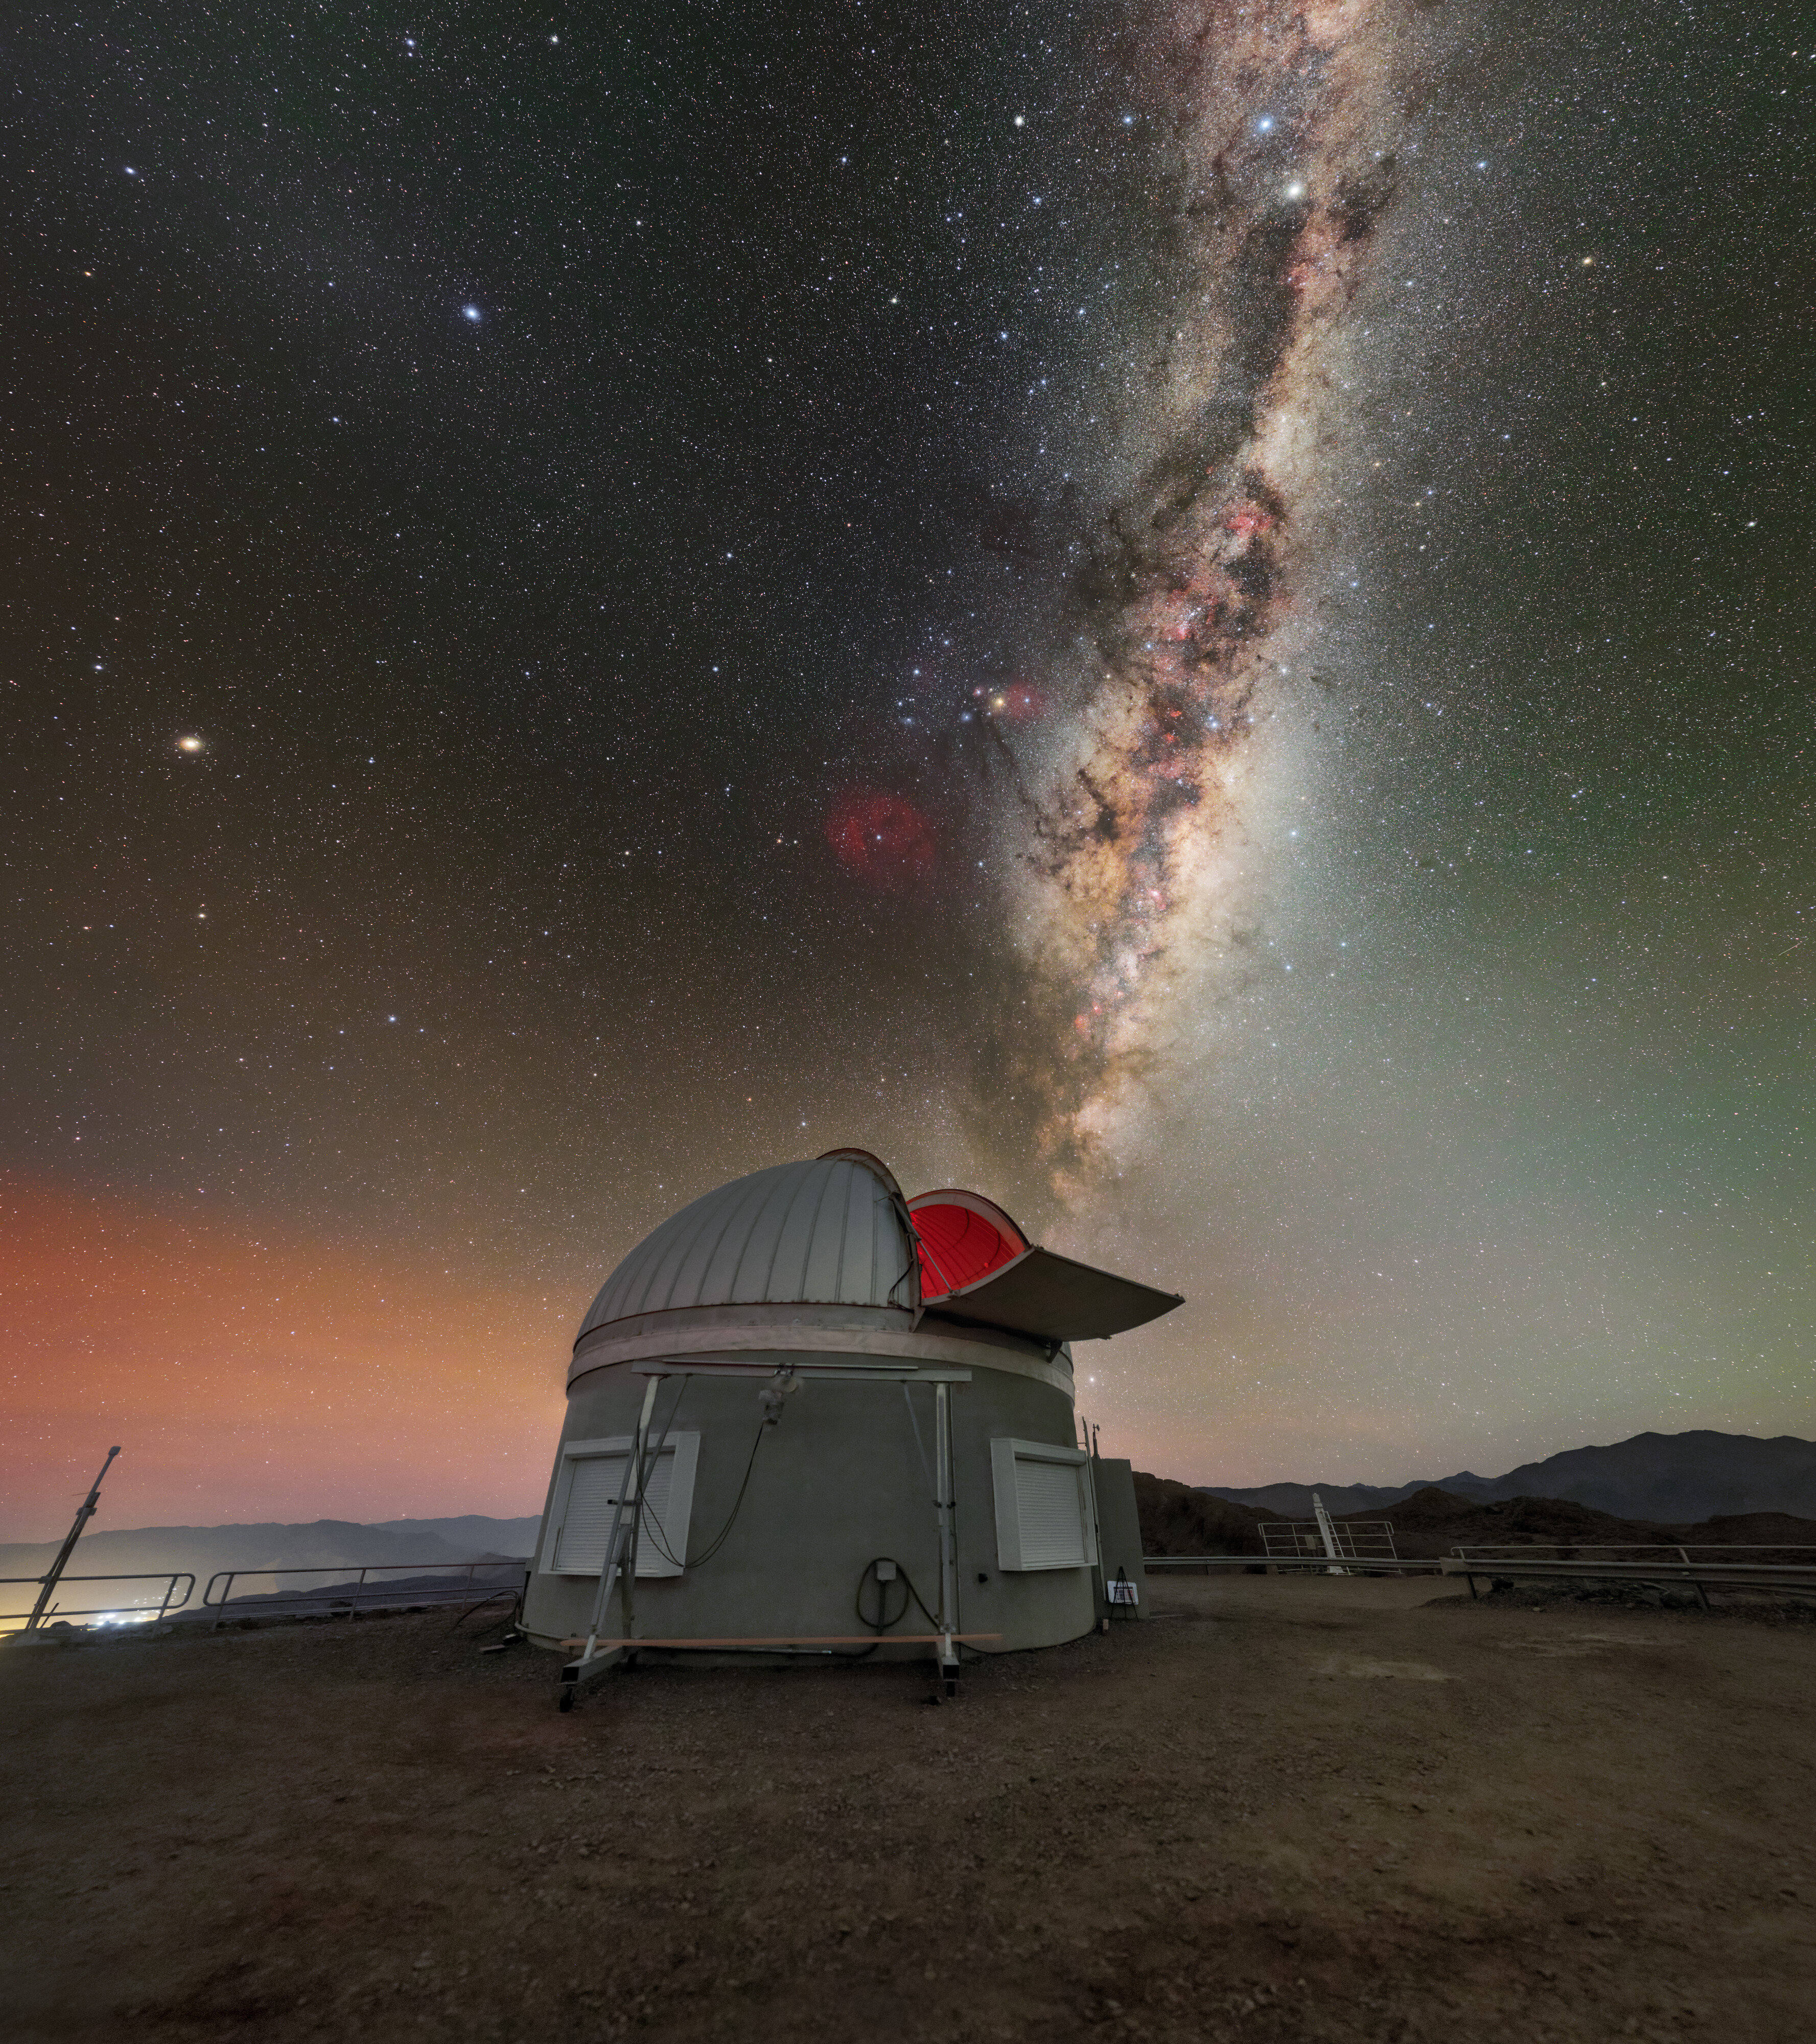

Calibration Station

The bright band of the Milky Way seems to spill from the open dome of the Rubin Auxiliary Telescope (AuxTel) in this image from the recent NOIRLab 2022 Photo Expedition. As well as the spectacular Milky Way, replete with intricate clouds of gas and dust, an amorphous airglow is visible along both horizons.

The AuxTel will take a variety of measurements and calibrations during the operations of Vera C. Rubin Observatory, a Program of NSF NOIRLab. These complementary data will be used to understand atmospheric conditions and make scientific observations more accurate as Rubin Observatory conducts its decade-long sky survey. In contrast to the new Simonyi Survey Telescope of Rubin Observatory, the AuxTel was repurposed for use at the observatory, a donation from astronomer Edgar Smith.

Rubin Observatory is a joint initiative of the National Science Foundation and the US Department of Energy (DOE). Once completed, Rubin will be operated jointly by NSF NOIRLab and DOE's SLAC National Accelerator Laboratory to carry out the Legacy Survey of Space and Time.

Credit: RubinObs/NOIRLab/SLAC/NSF/DOE/AURA/P. Horálek (Institute of Physics in Opava)